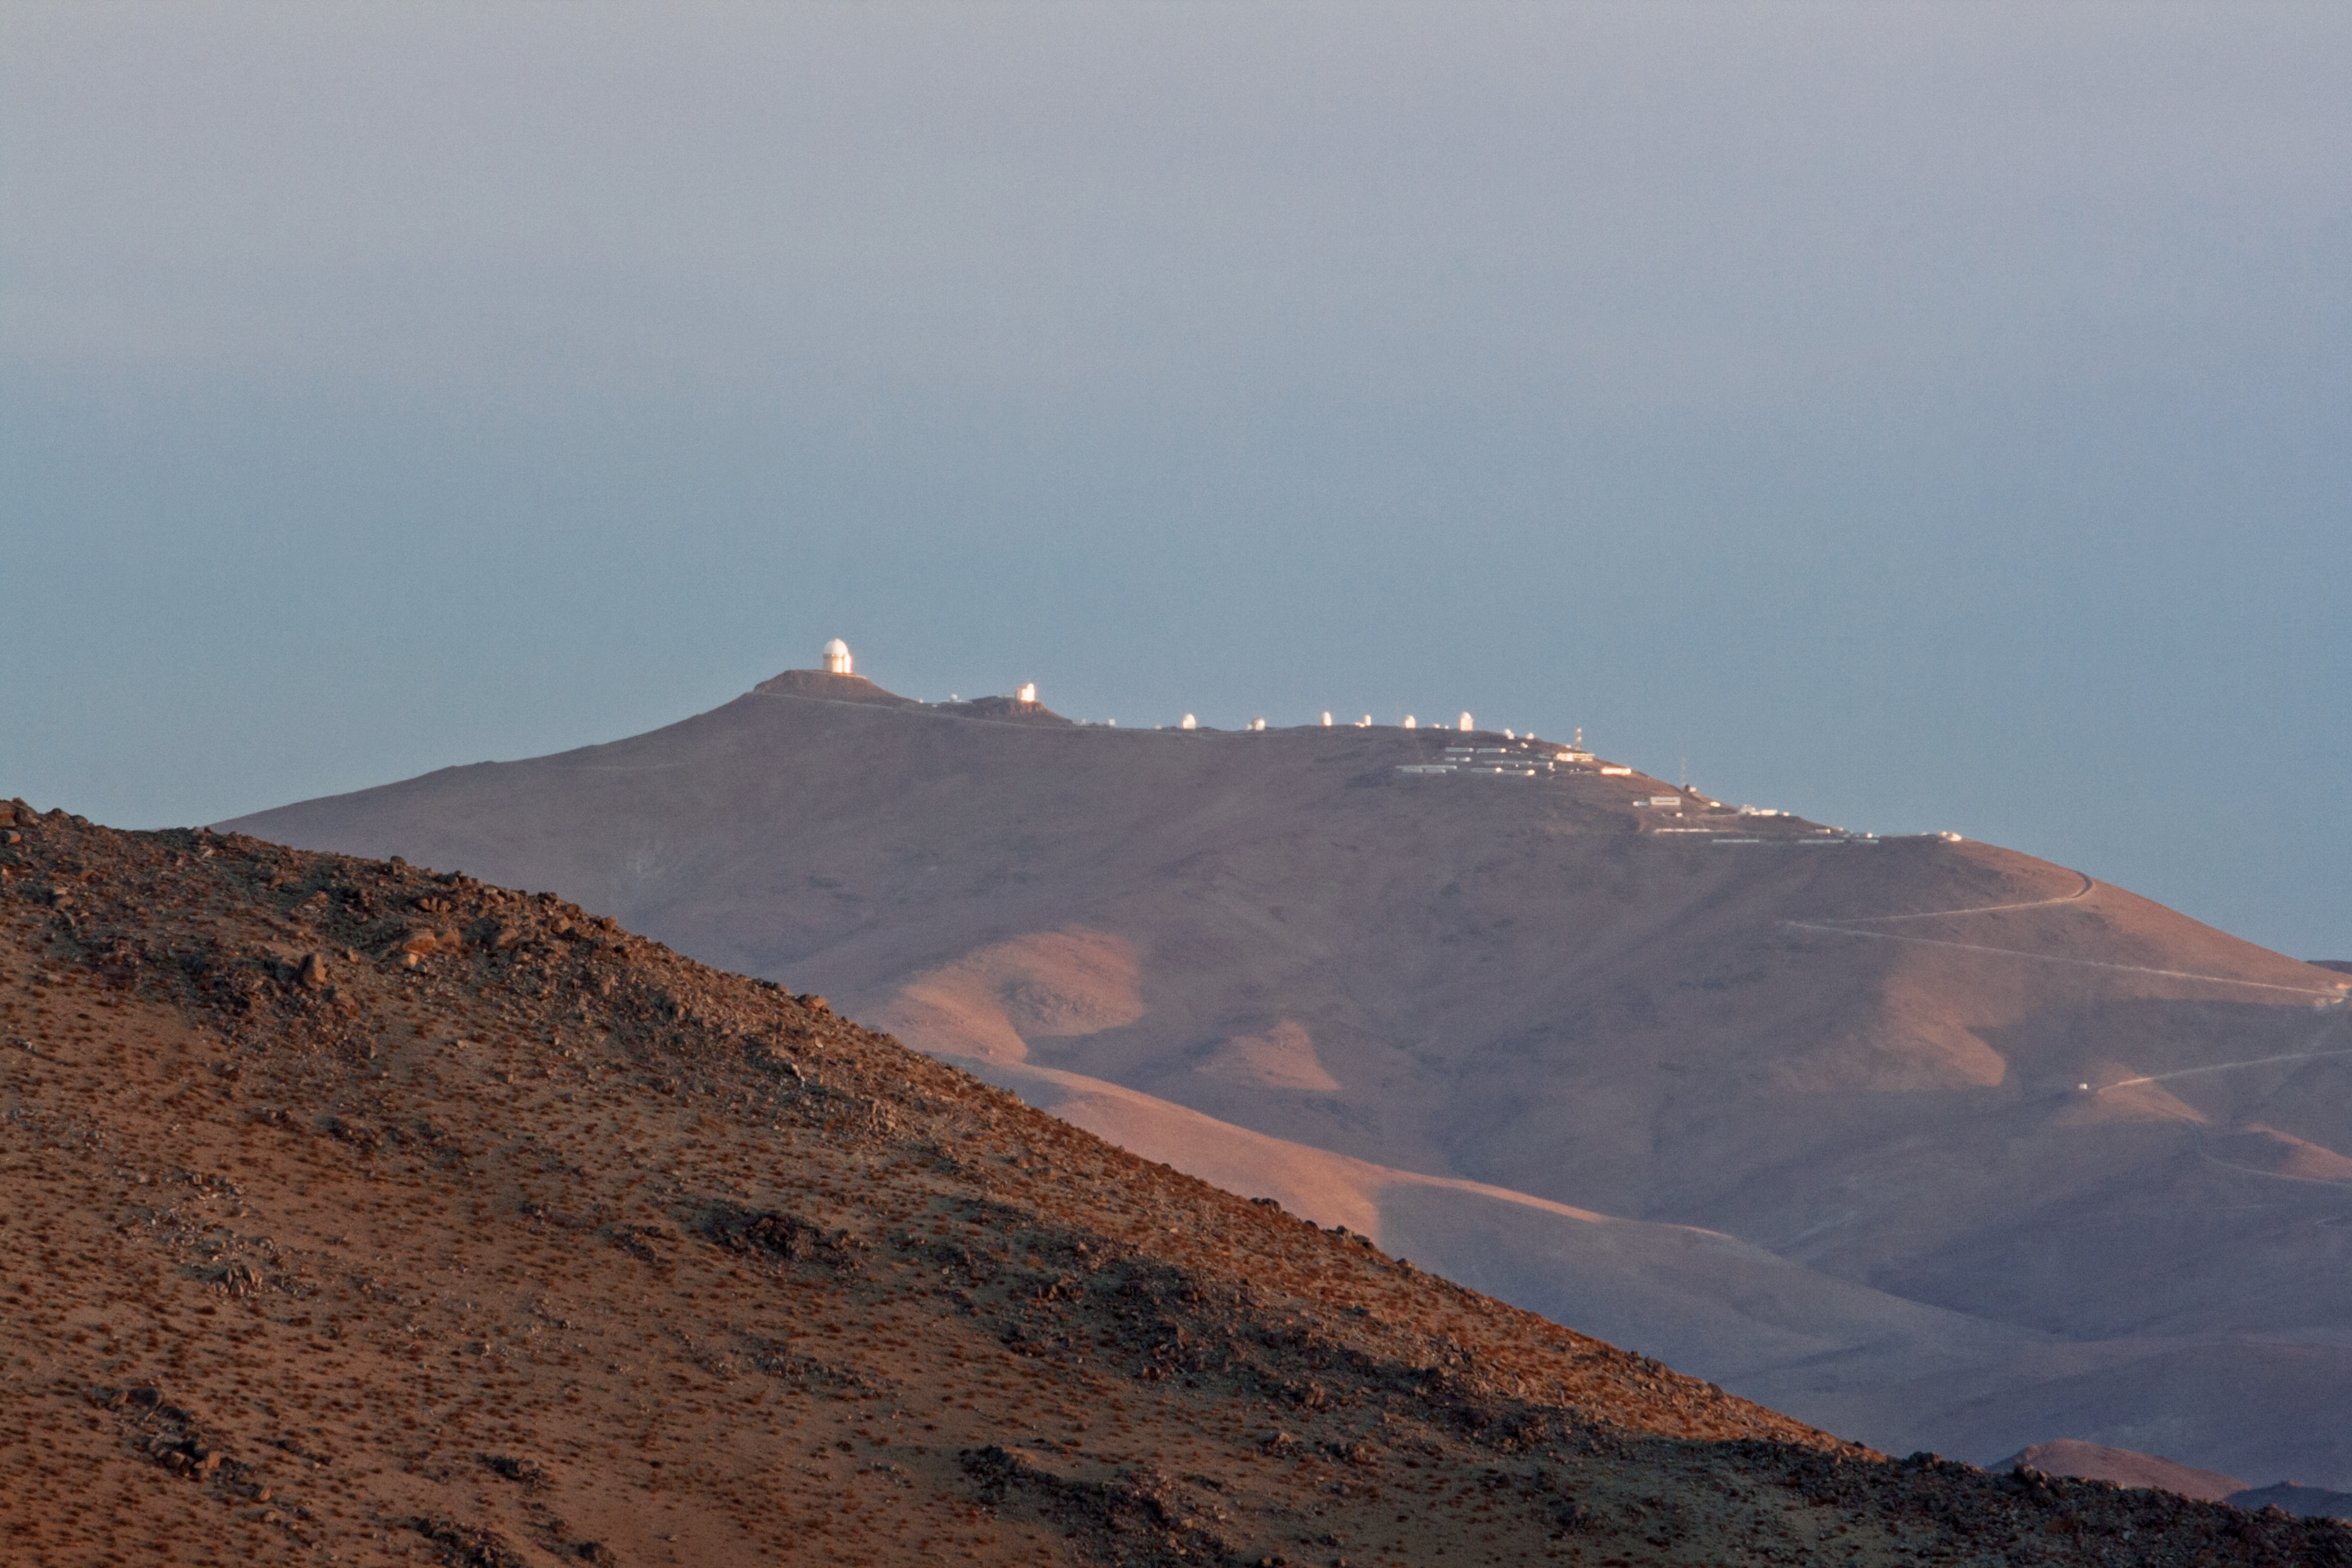

A high-tech family portrait

This family portrait was captured by veteran ESO Photo Ambassador Alexandru Tudorică, and shows all of the telescopes residing at ESO’s La Silla Observatory in Chile.

Looming over its relatives, ESO’s 3.6-metre telescope gleams on the far left of the image. Home to the High Accuracy Radial velocity Planet Searcher (HARPS) instrument, the 3.6-metre telescope is the world’s foremost ground-based planet hunter. ESO’s New Technology Telescope (NTT) can be seen on an adjoining peak, easily visible as the next-largest family member. The NTT has been a testbed for pioneering technologies — such as active optics — that are now standard features on telescopes around the world, including ESO’s Very Large Telescope (VLT).

The smaller domes of more ESO-operated, collaborative, and decommissioned telescopes can be seen emerging from the mountain terrain, as can the site’s main access road, which winds up the sun-bathed mountainside towards the site’s various technical and support buildings.

Credit: ESO/A. Tudorică